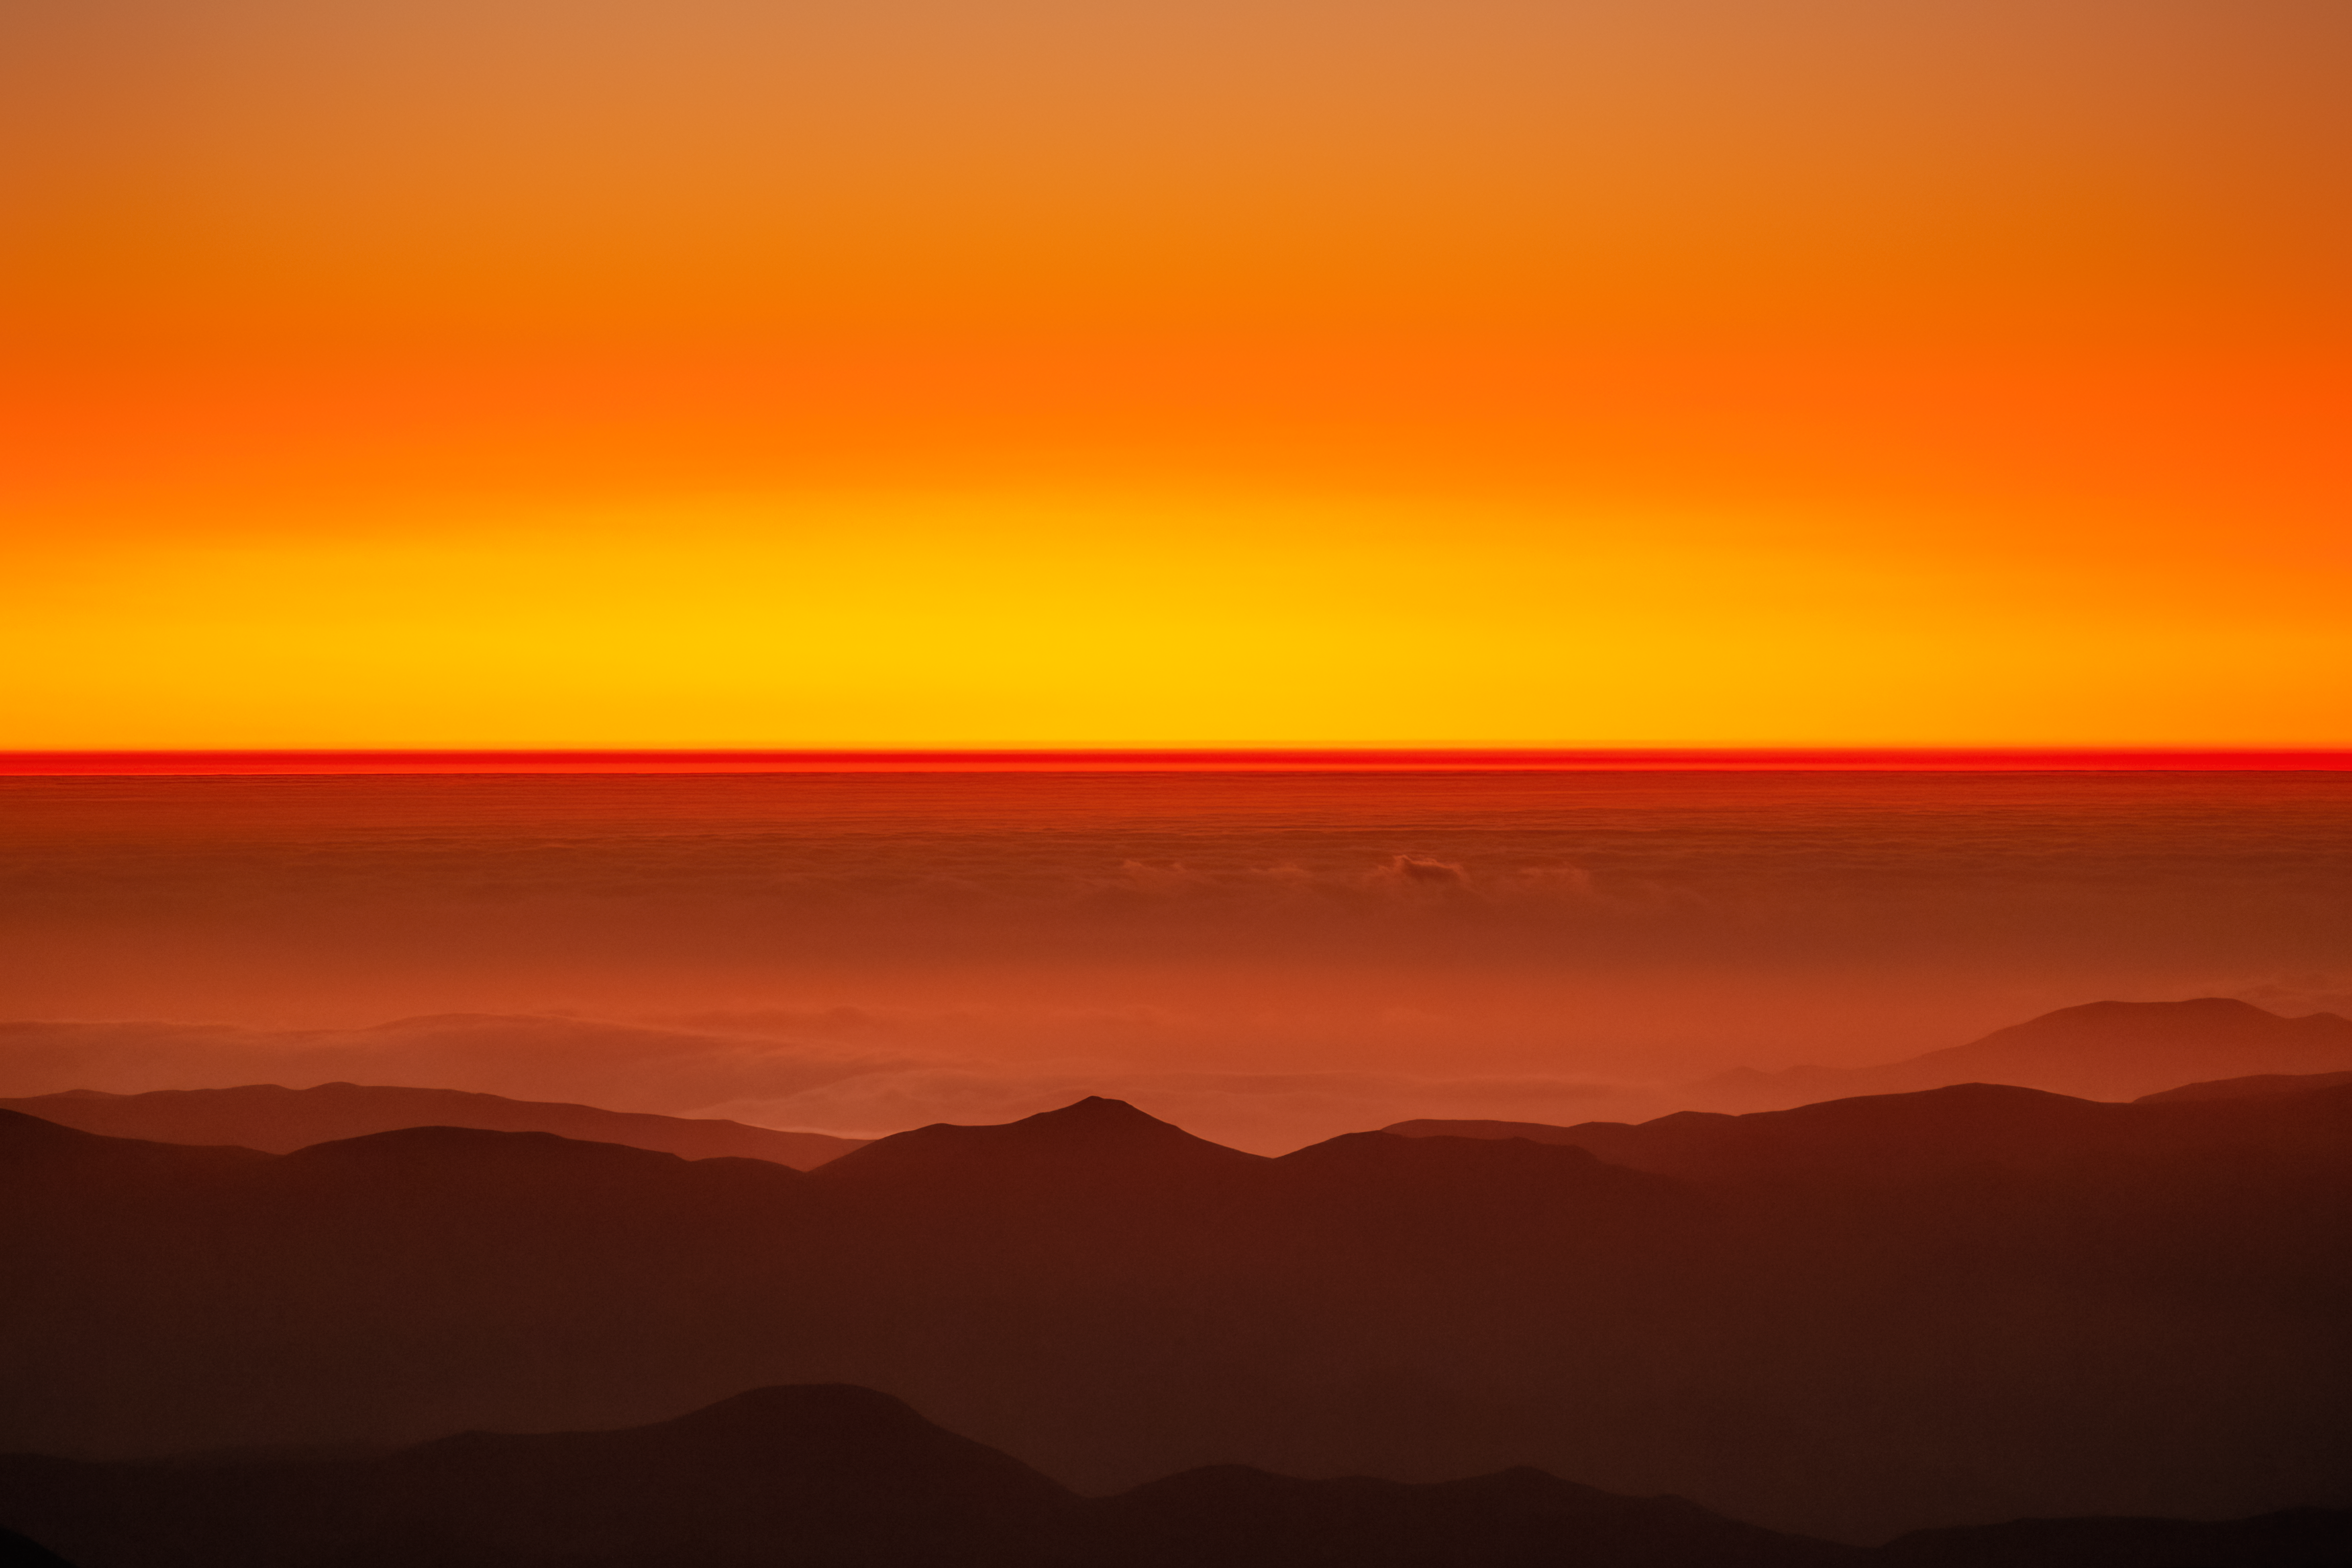

Sunset at Cerro Pachón

Sunset at Cerro Pachón in Chile.

Credit: NOIRLab/NSF/AURA/P. Horálek